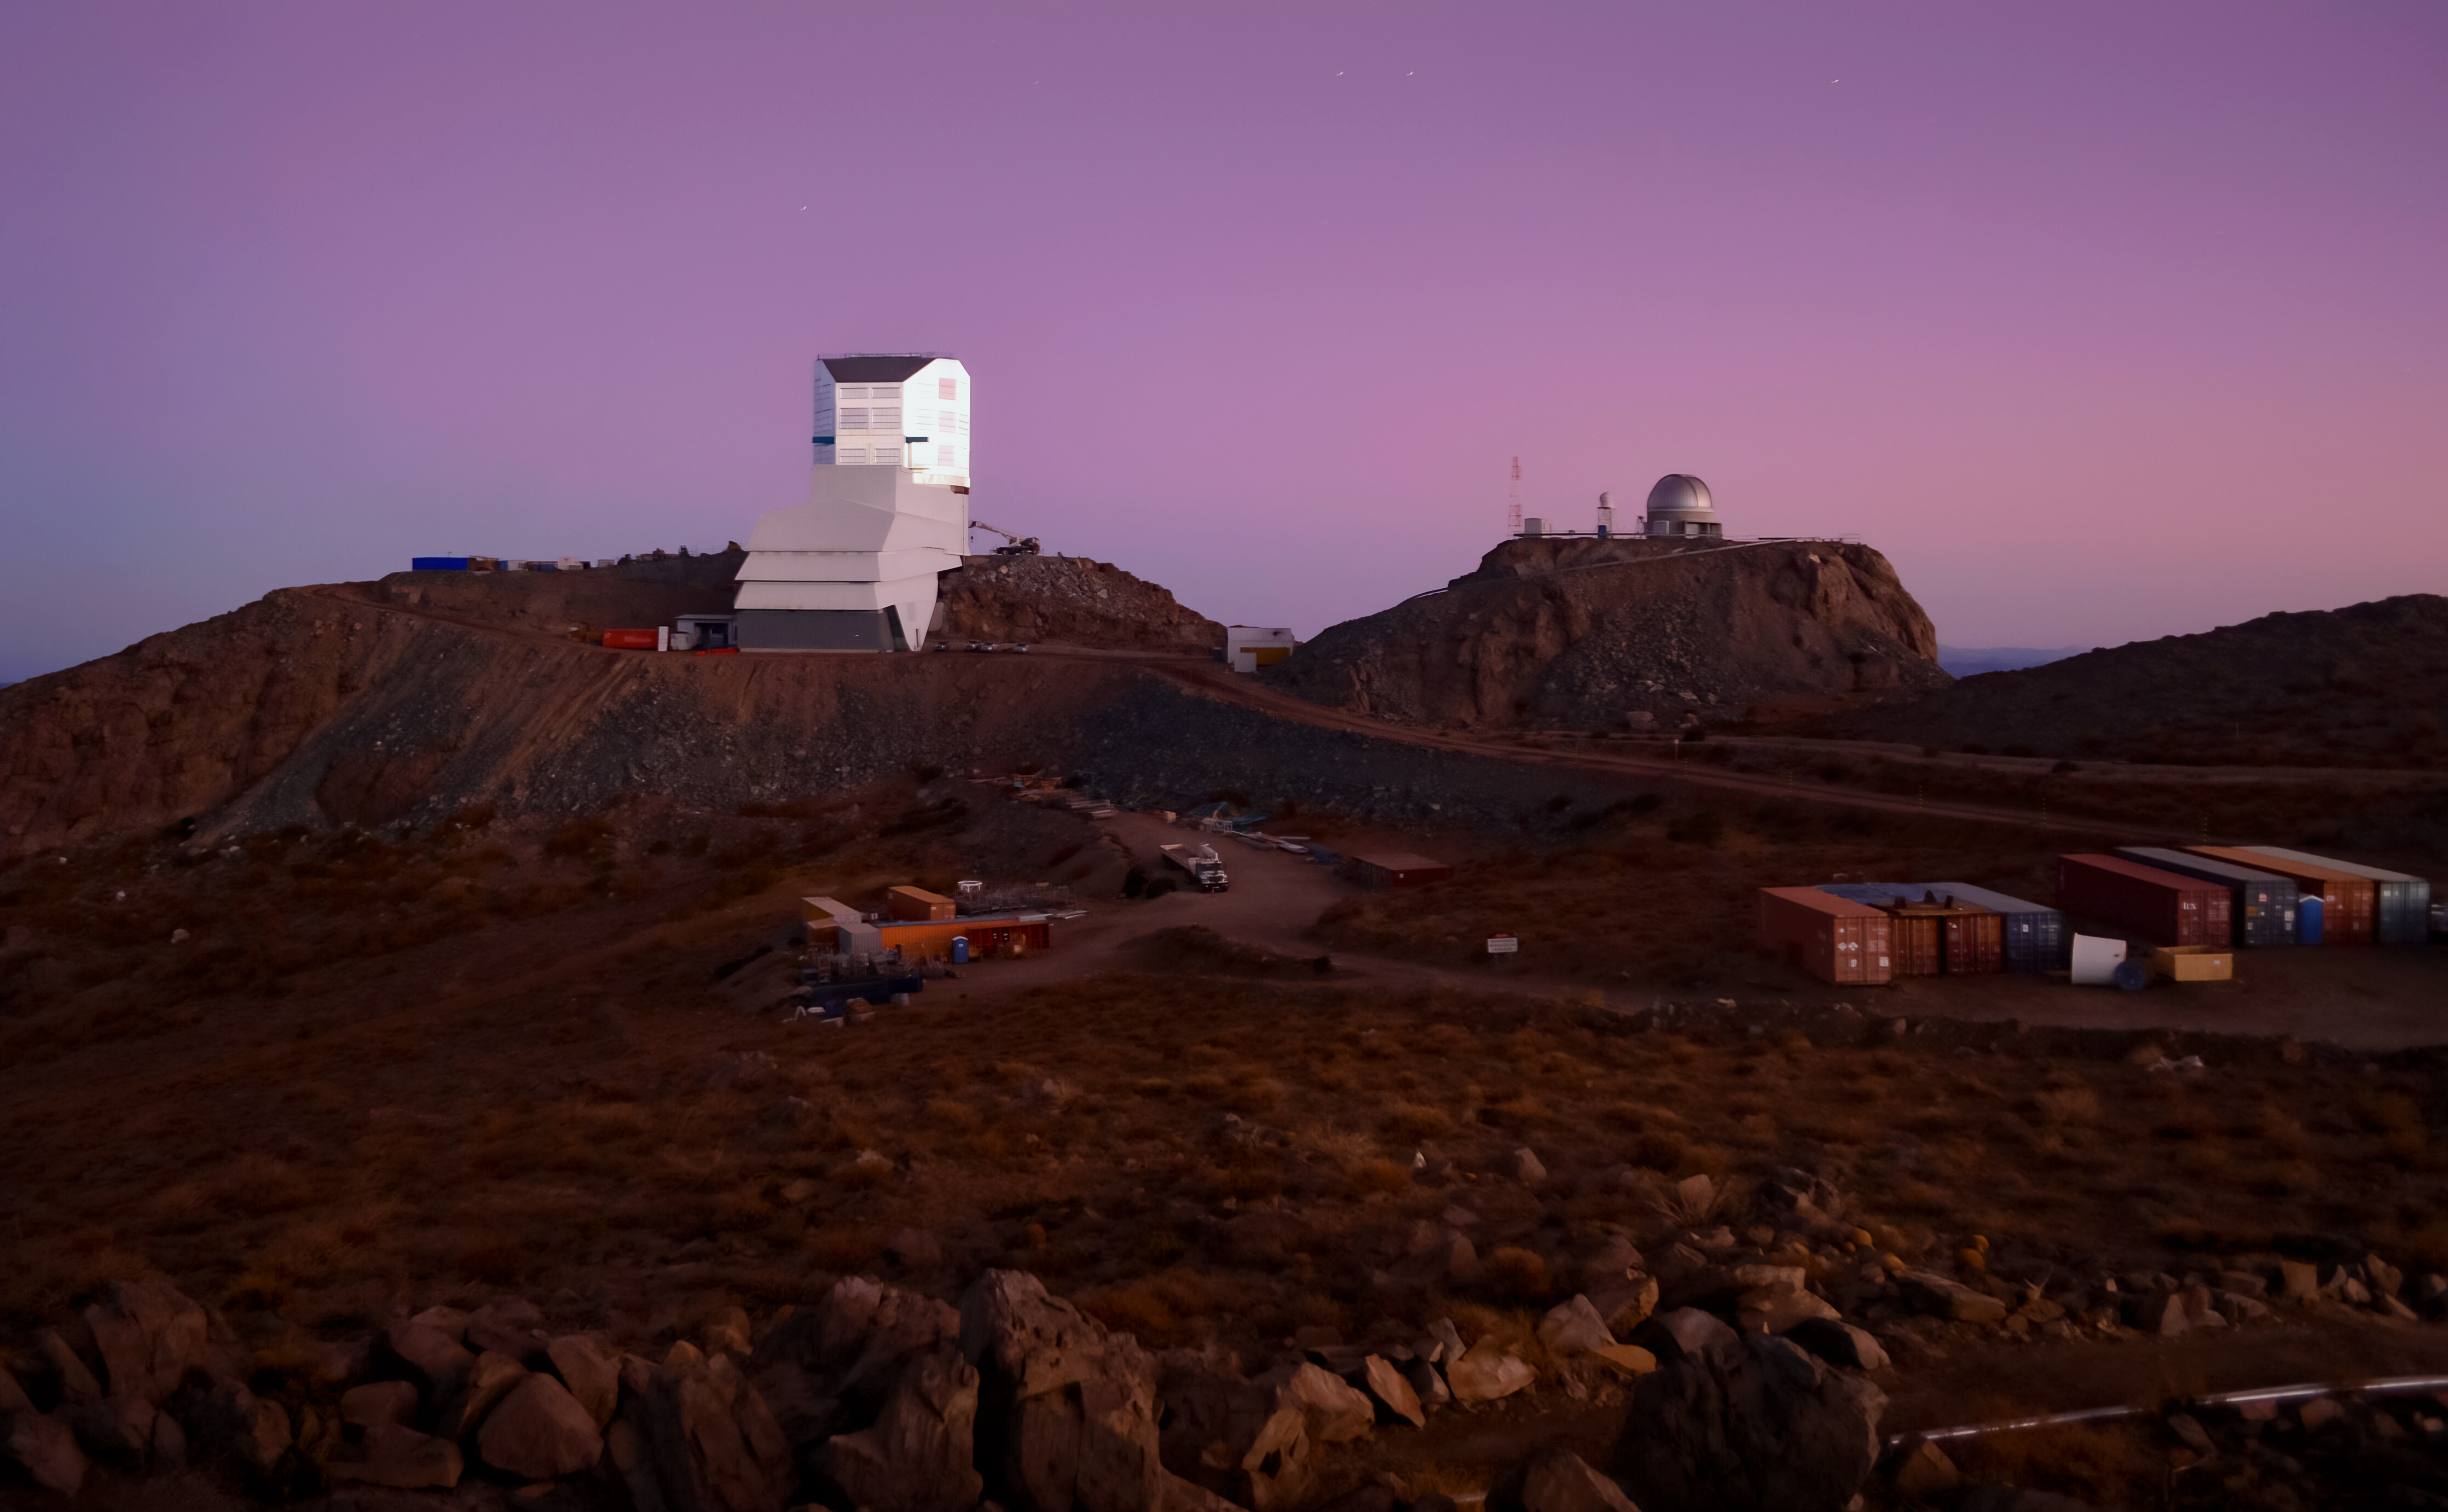

Rubin's Purple and Pink Skies

Set against a background of purple and pink skies, Rubin Observatory seems like it just came out of a whimsical painting. Behind it, atop a nearby hill, is the Rubin Auxiliary Telescope.

Credit: RubinObs/NSF/AURA